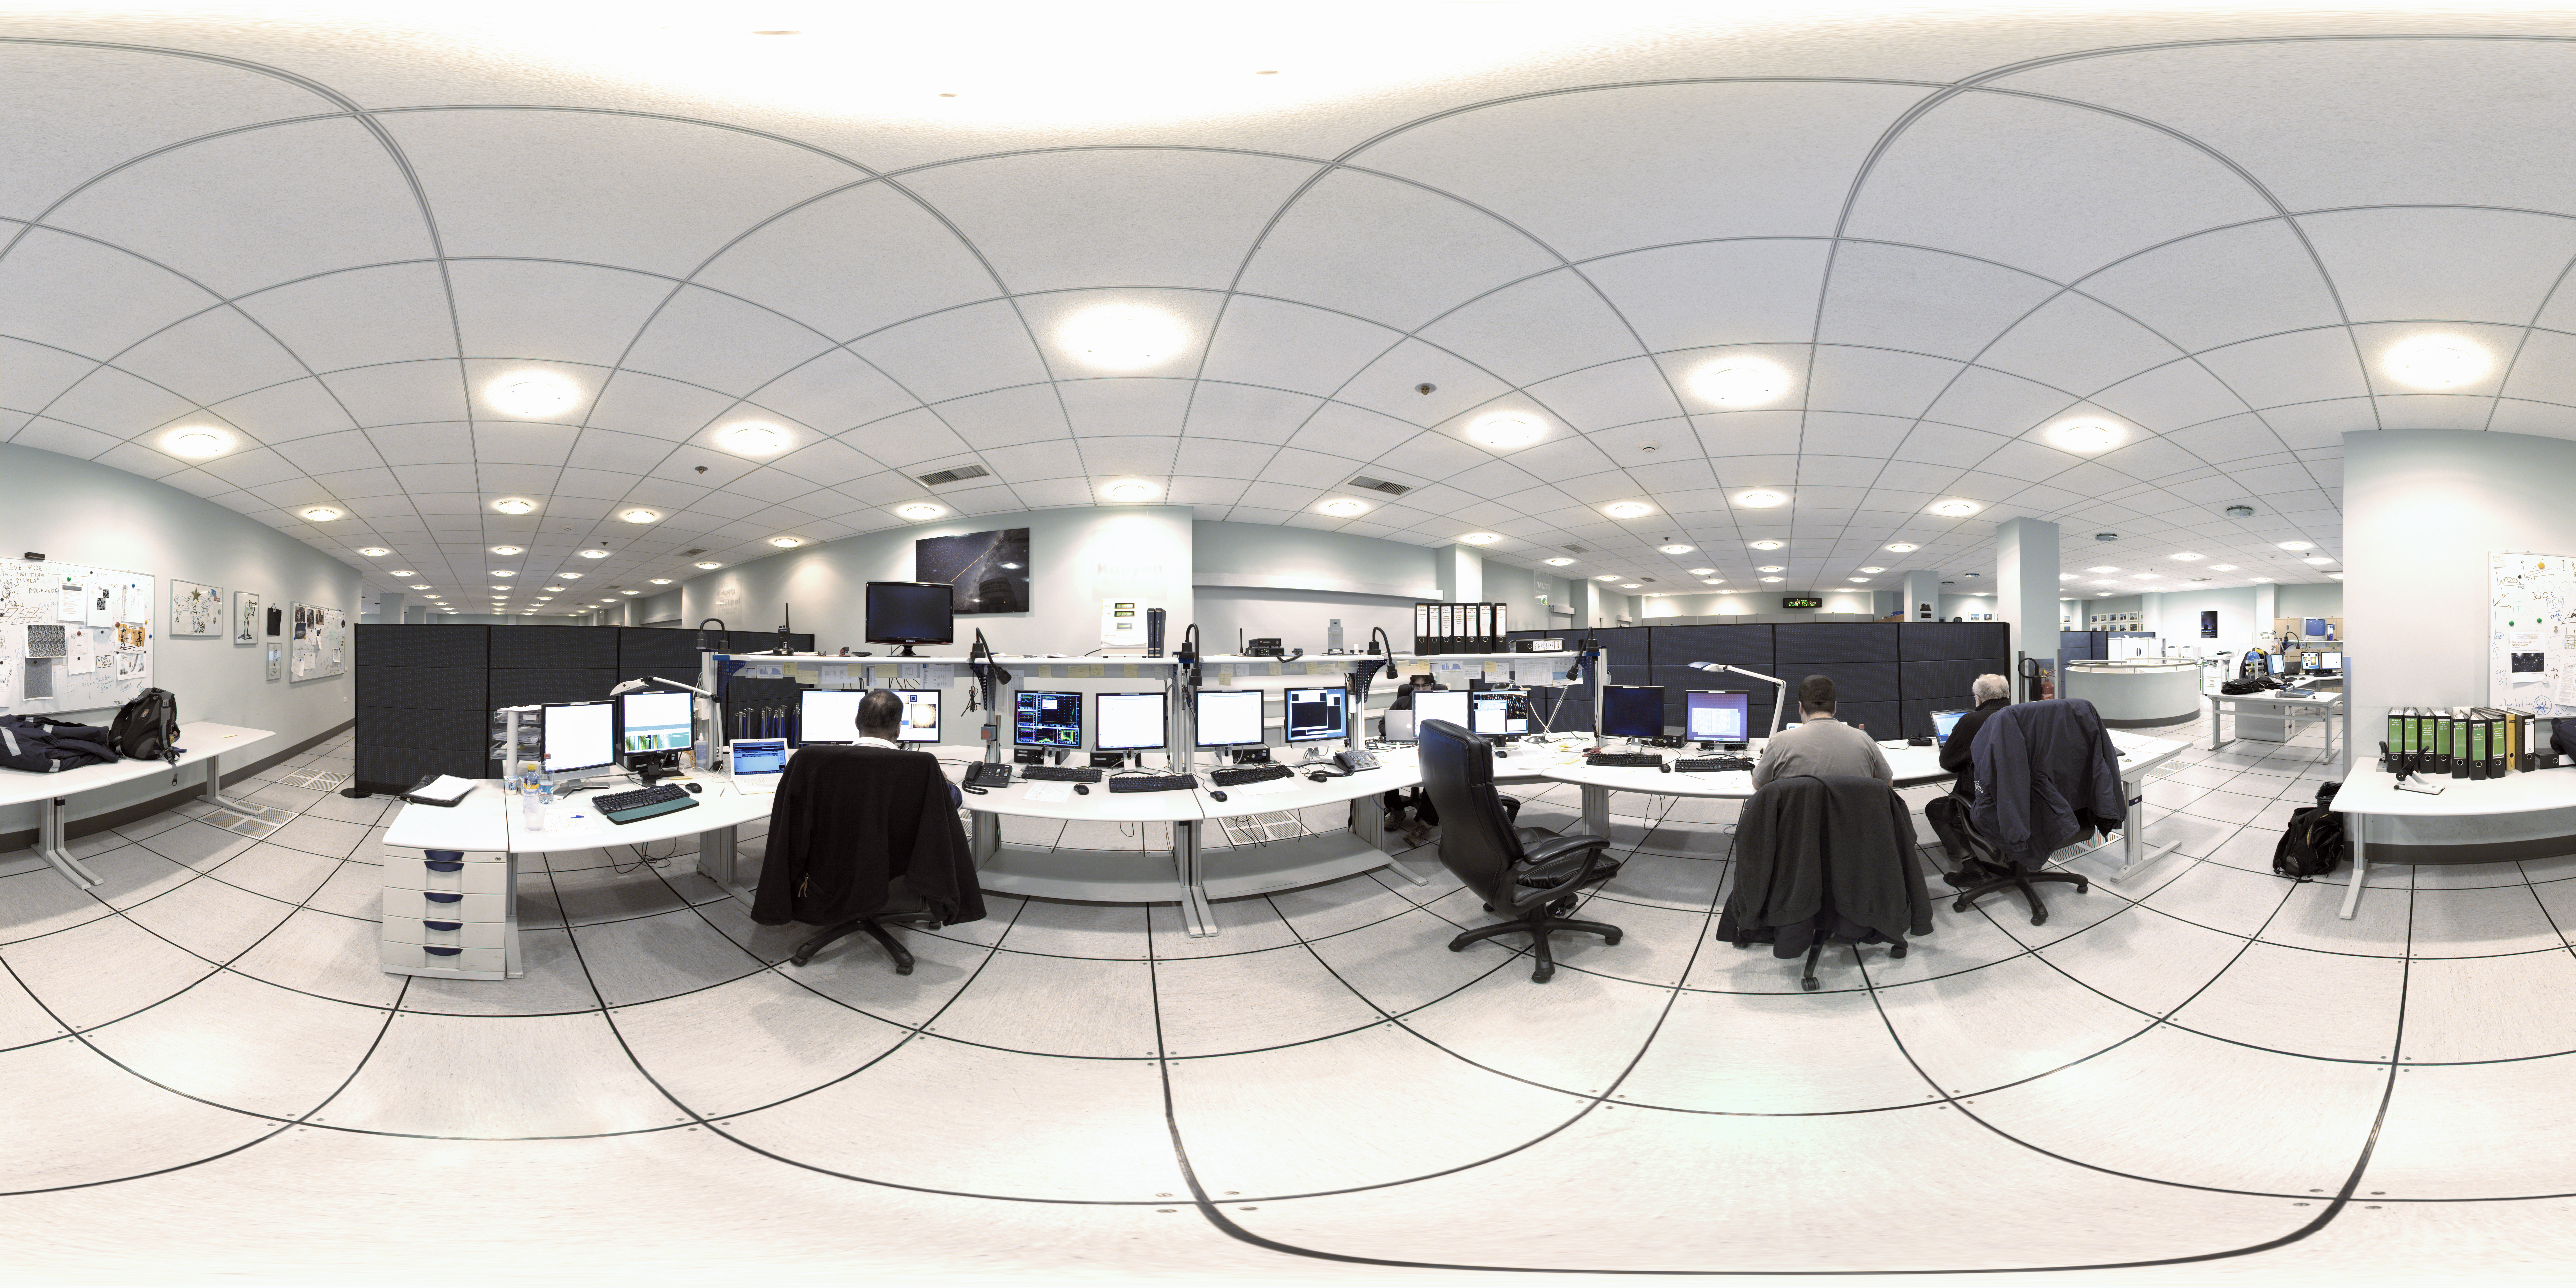

Control room at night

A 360 degree panorama of the Control Room, inside the control building, at night: when the action takes place.

Credit: ESO